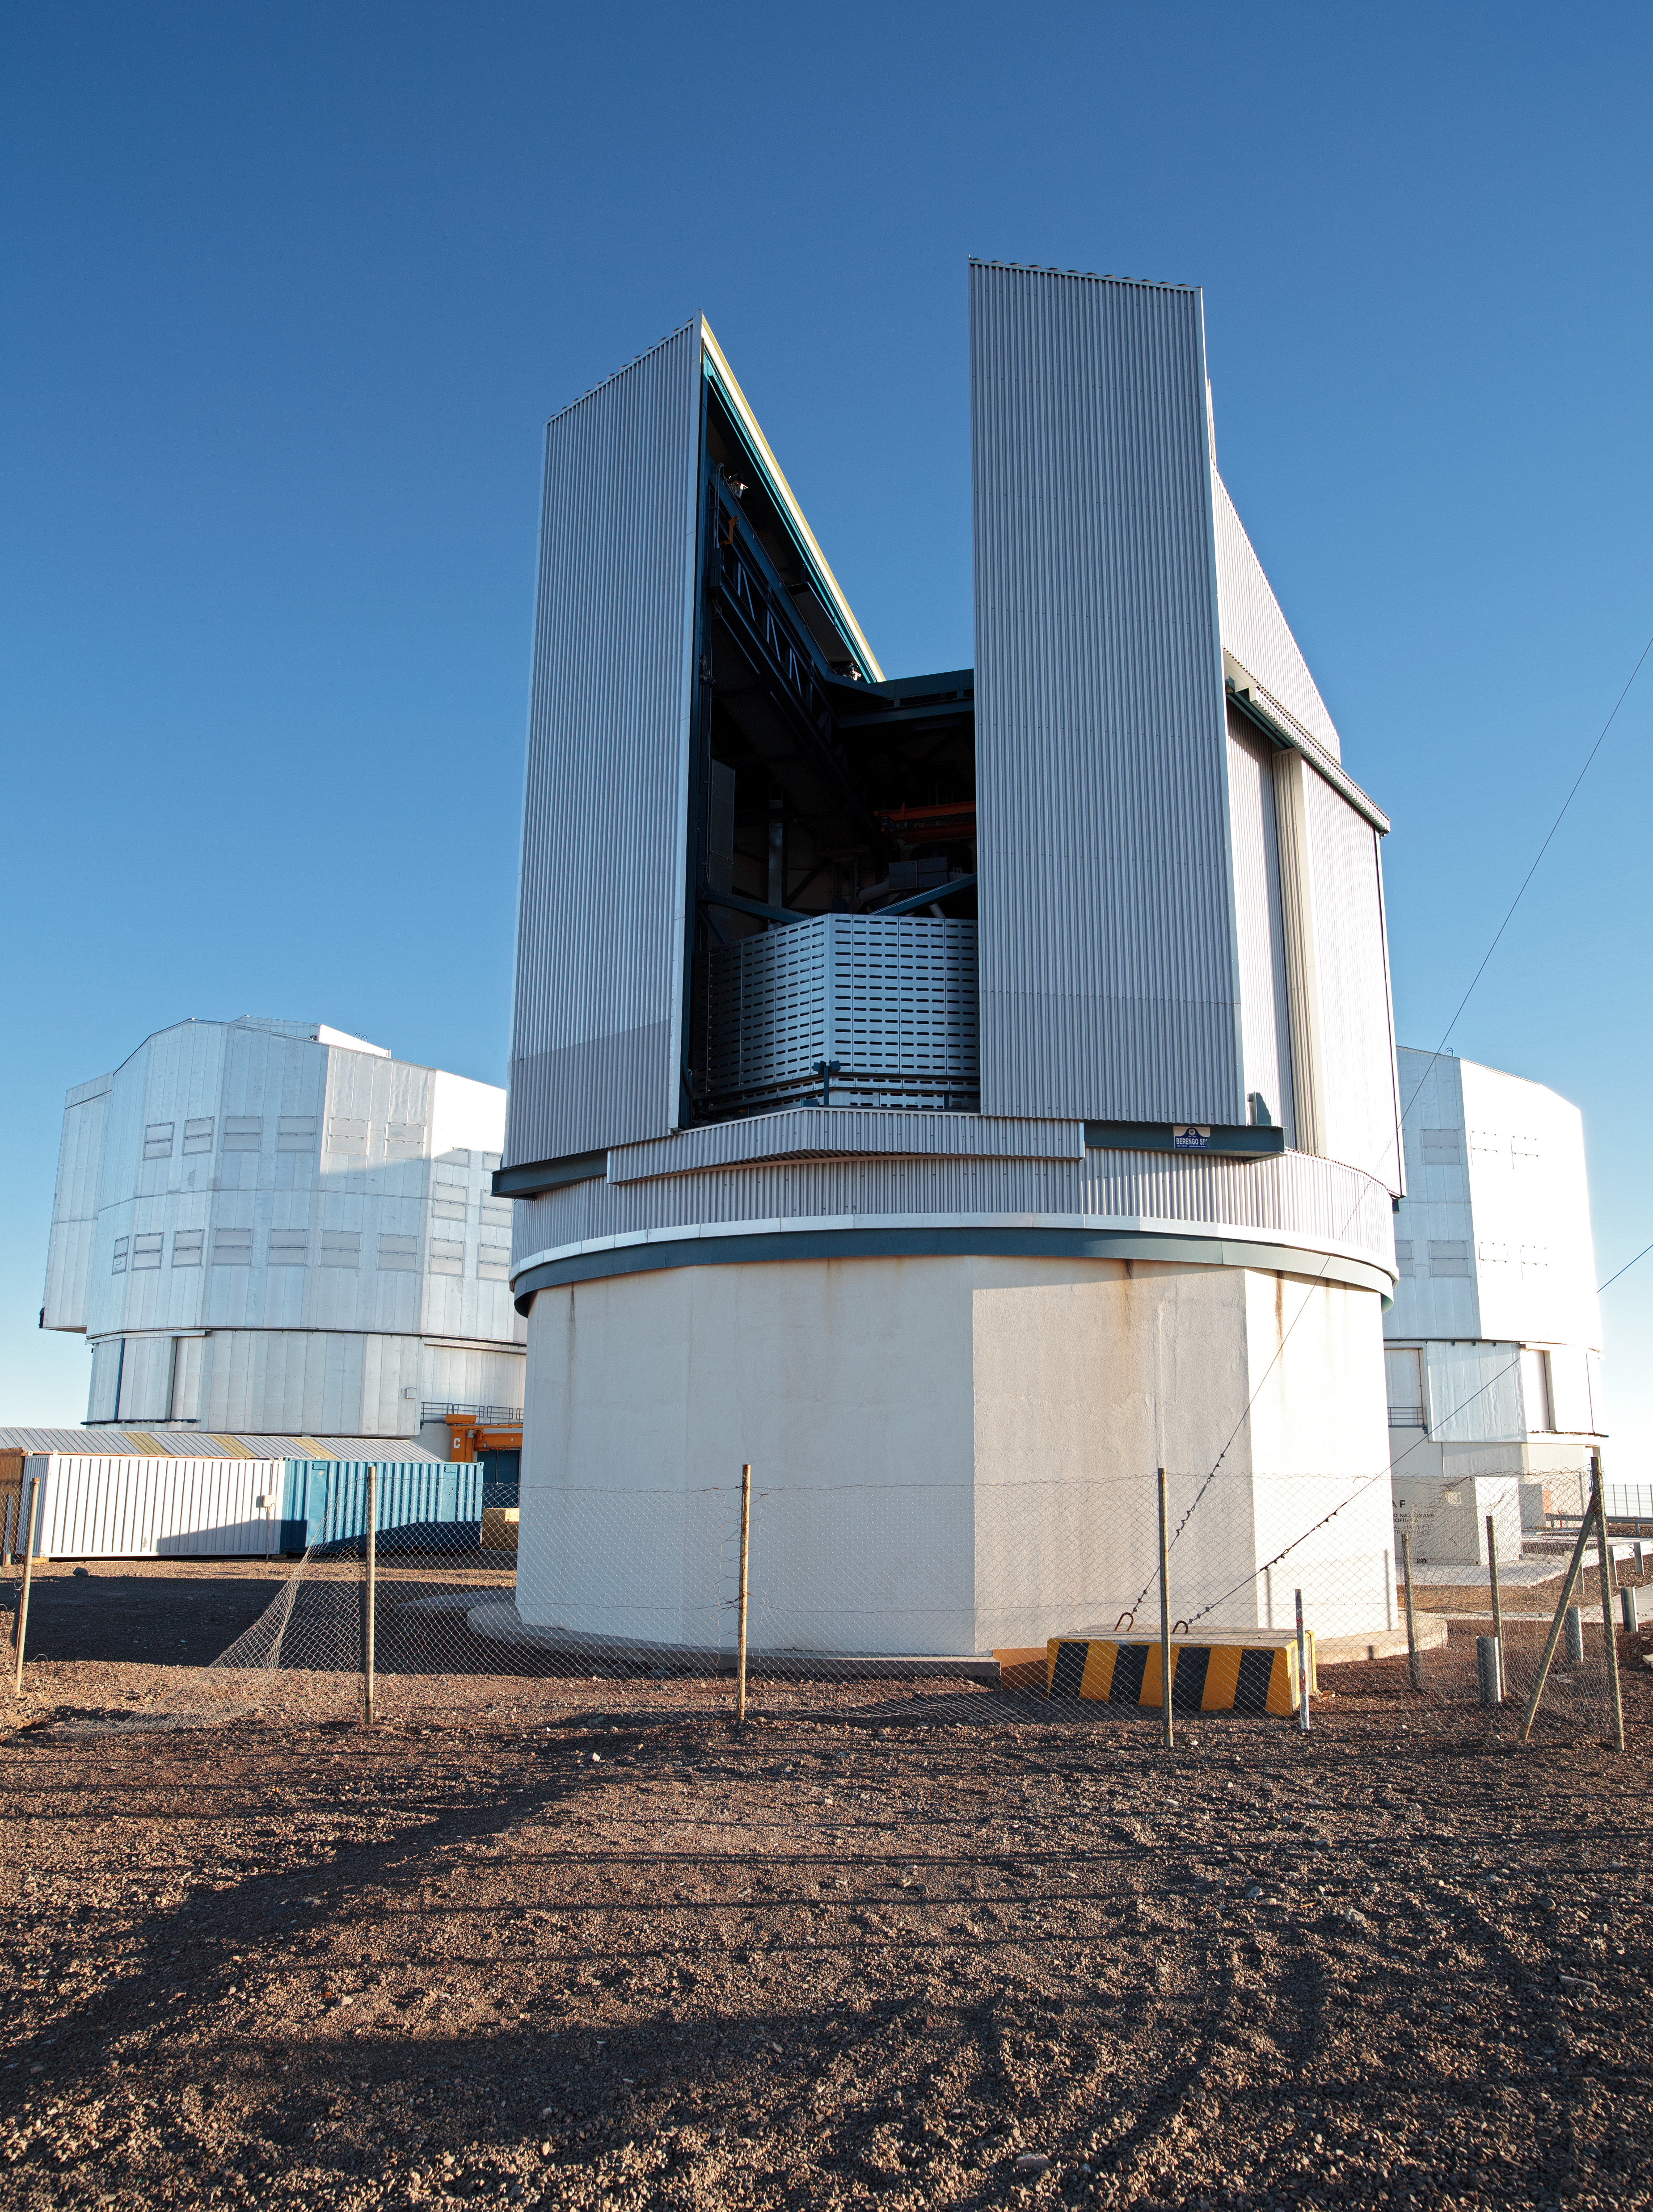

The VLT Survey Telescope (VST)

The VLT Survey Telescope (VST) is a state-of-the-art 2.6-metre telescope equipped with OmegaCAM, a monster 268 megapixel CCD camera with a field of view four times the area of the full Moon. It is designed to survey the sky in the visible light and to complement the 4.1-metre VISTA (the Visible and Infrared Survey Telescope for Astronomy) infrared survey telescope.

Credit: ESO